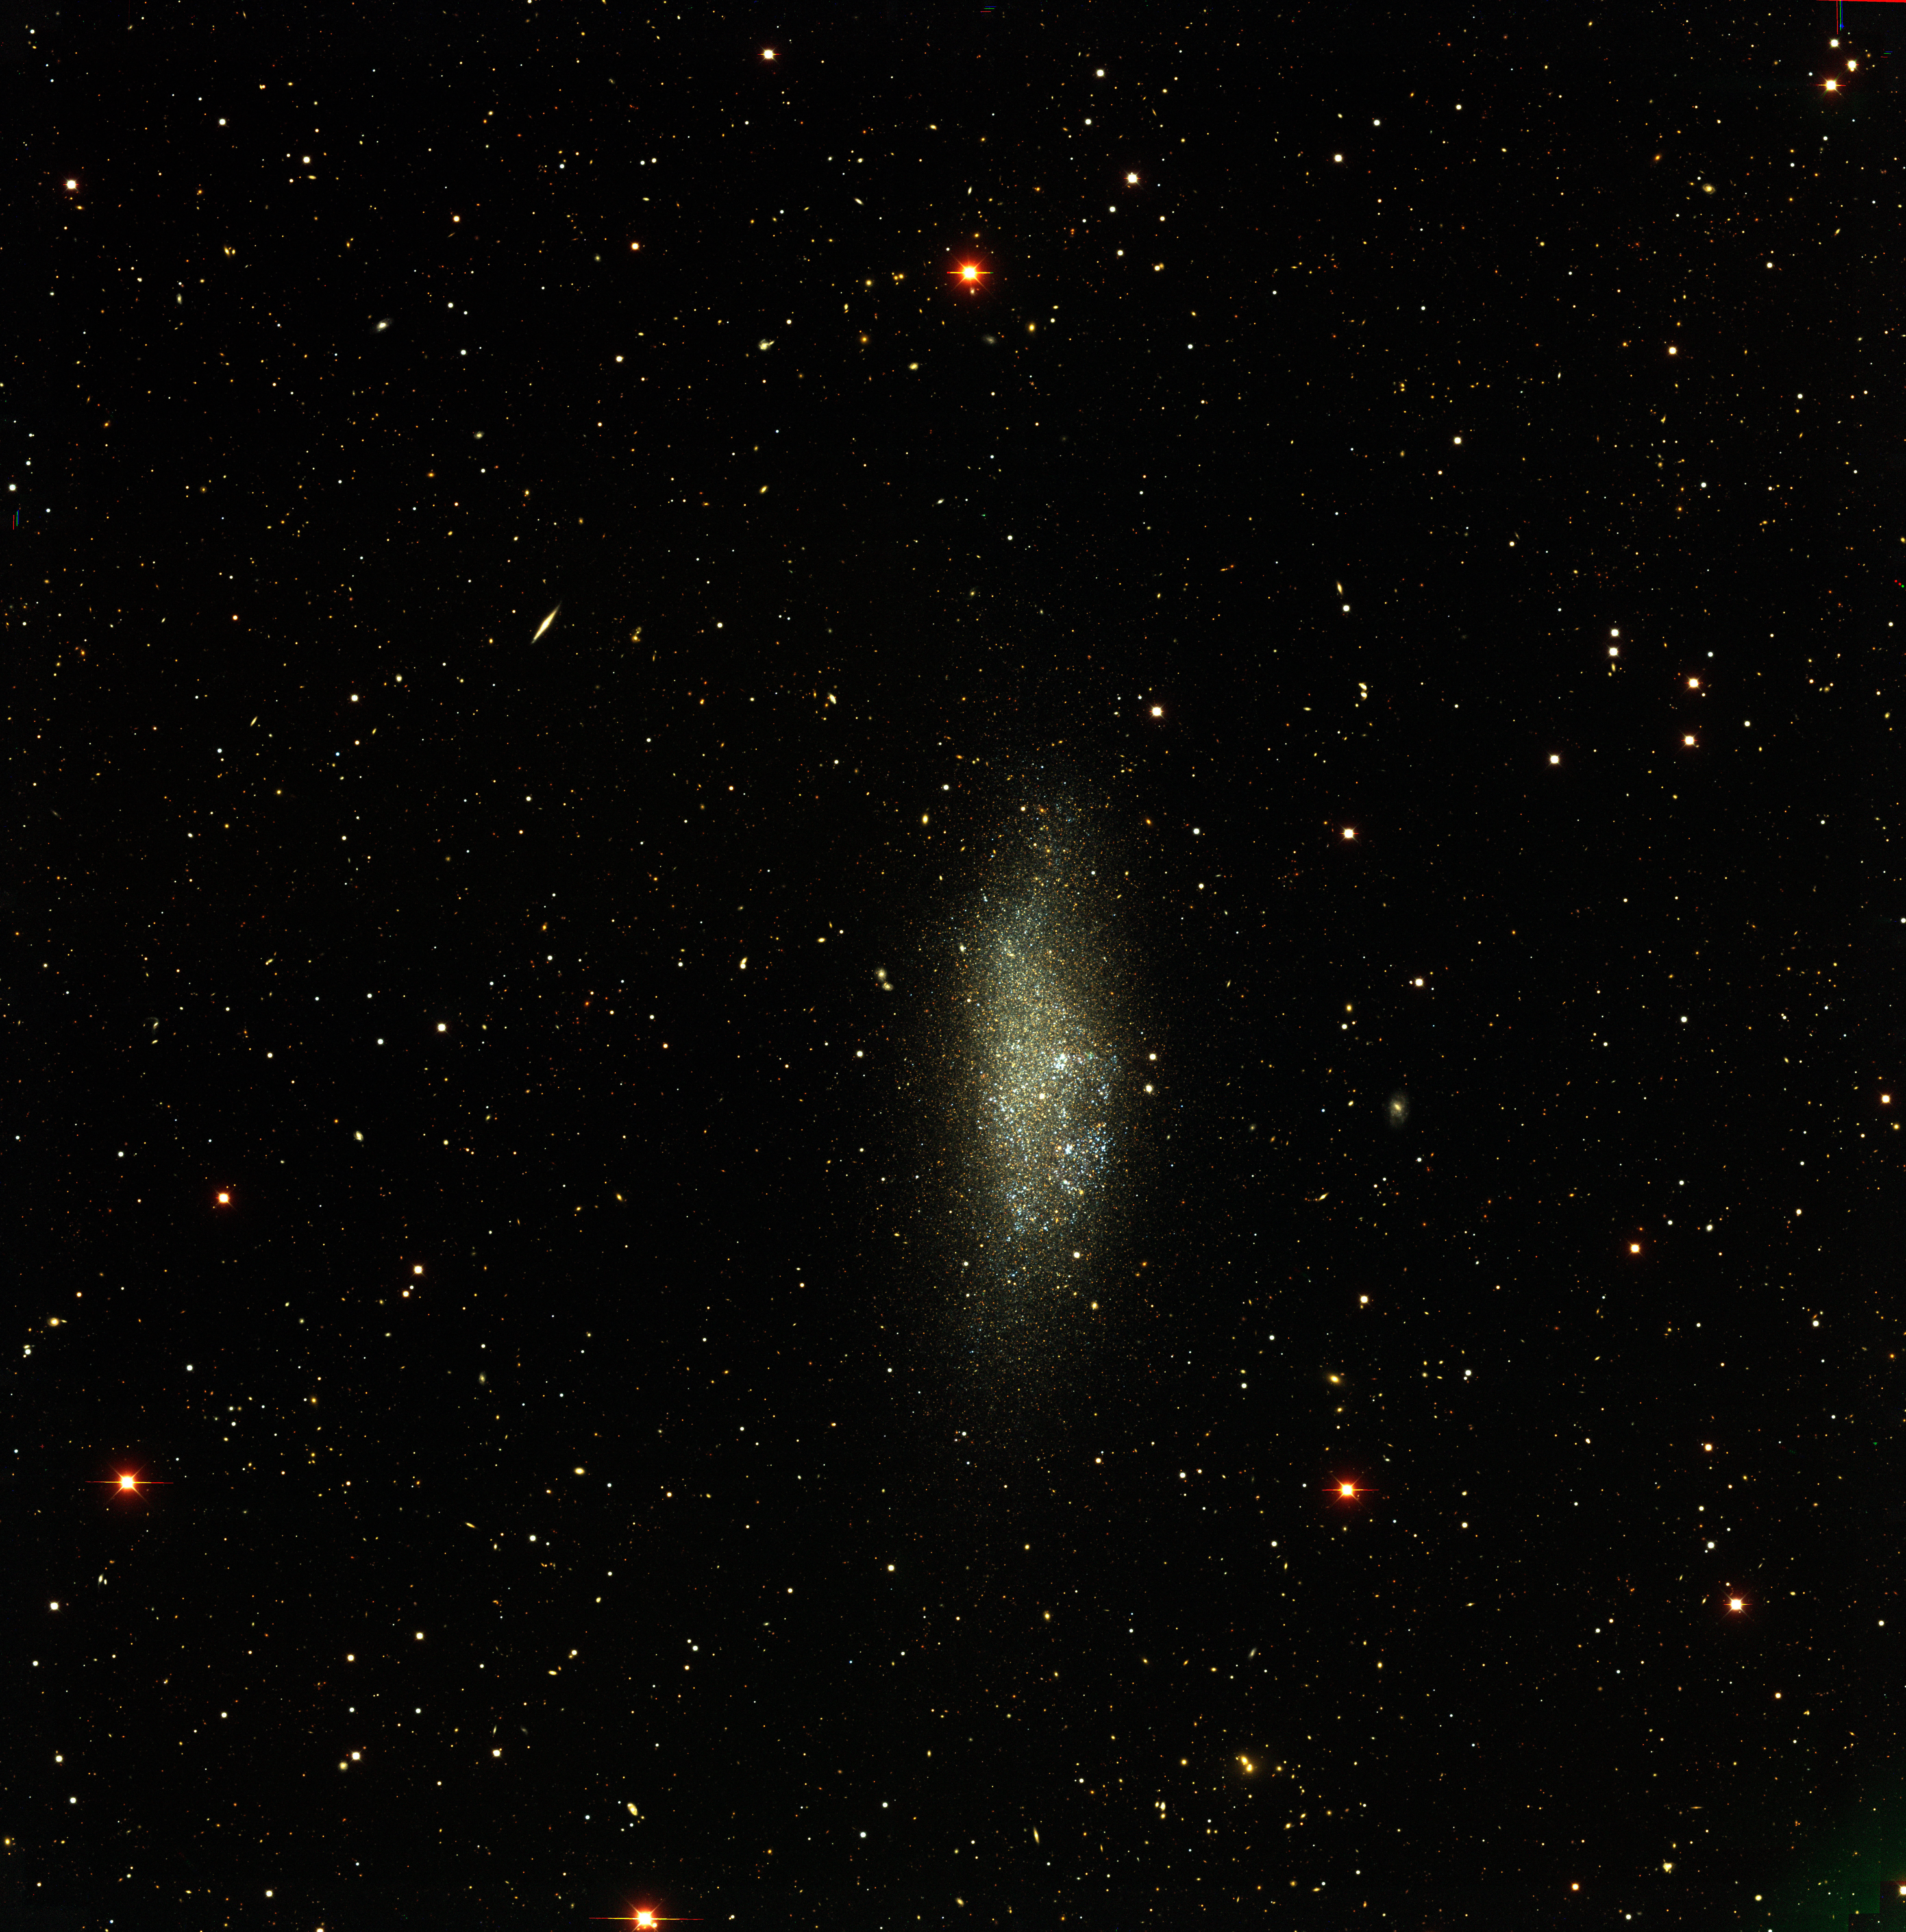

The WLM Local Group dwarf galaxy

The WLM Local Group dwarf galaxy, as observed with the CTIO Blanco 4-m telescope and Mosaic II camera as part of the NOAO-sponsored Local Group Survey (PI: Philip Massey, Lowell Observatory). The image is a true-color combination of images in three of the filters used by the survey. The full complement of survey data include images in broad-band/ UBVRI/, as well as through filters centered on the H-alpha, [SII], and [OIII] emission lines. All of the data, description of the analysis, and UBVRI photometry are available through the Local Group Survey website.

Credit: P. Massey/Lowell Observatory and K. Olsen/NOIRLab/NSF/AURA